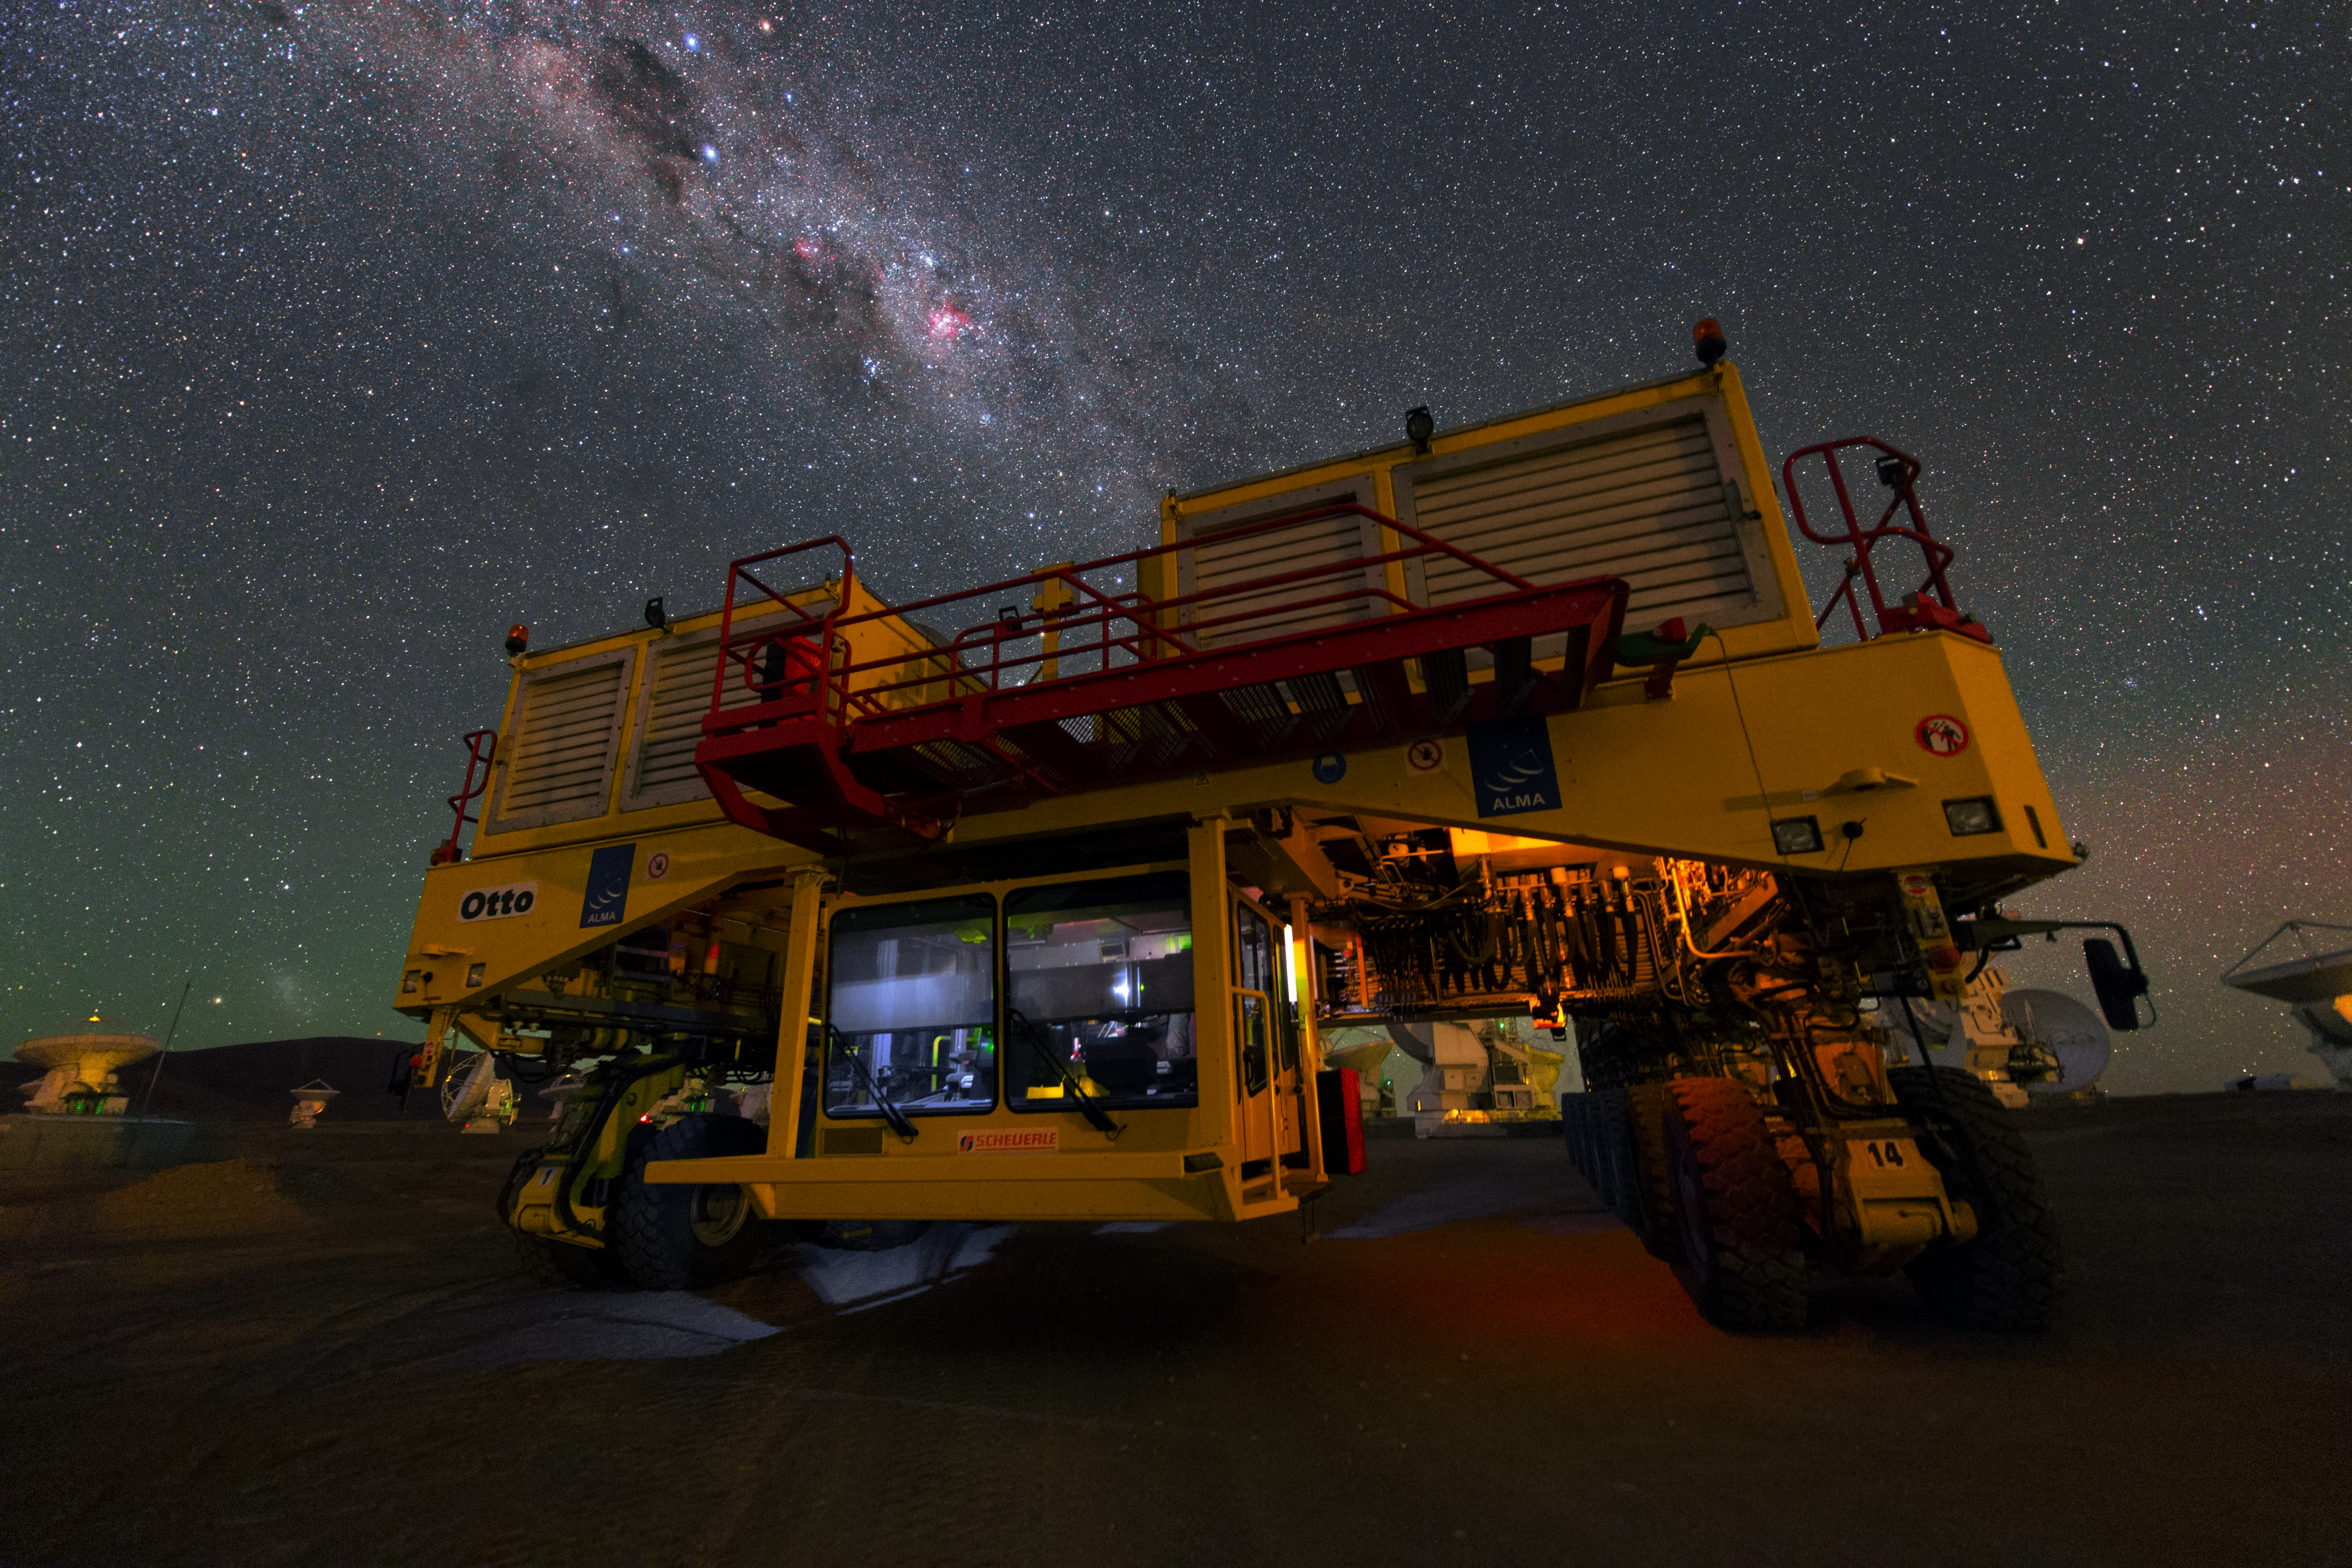

Otto the transporter

This UHD picture shows the ALMA transporter Otto. it is one of two transporters which are able to carry the huge antennas and carry them up to the plateau of Chajnantor and move them around there.

Credit: ESO/Y. Beletsky